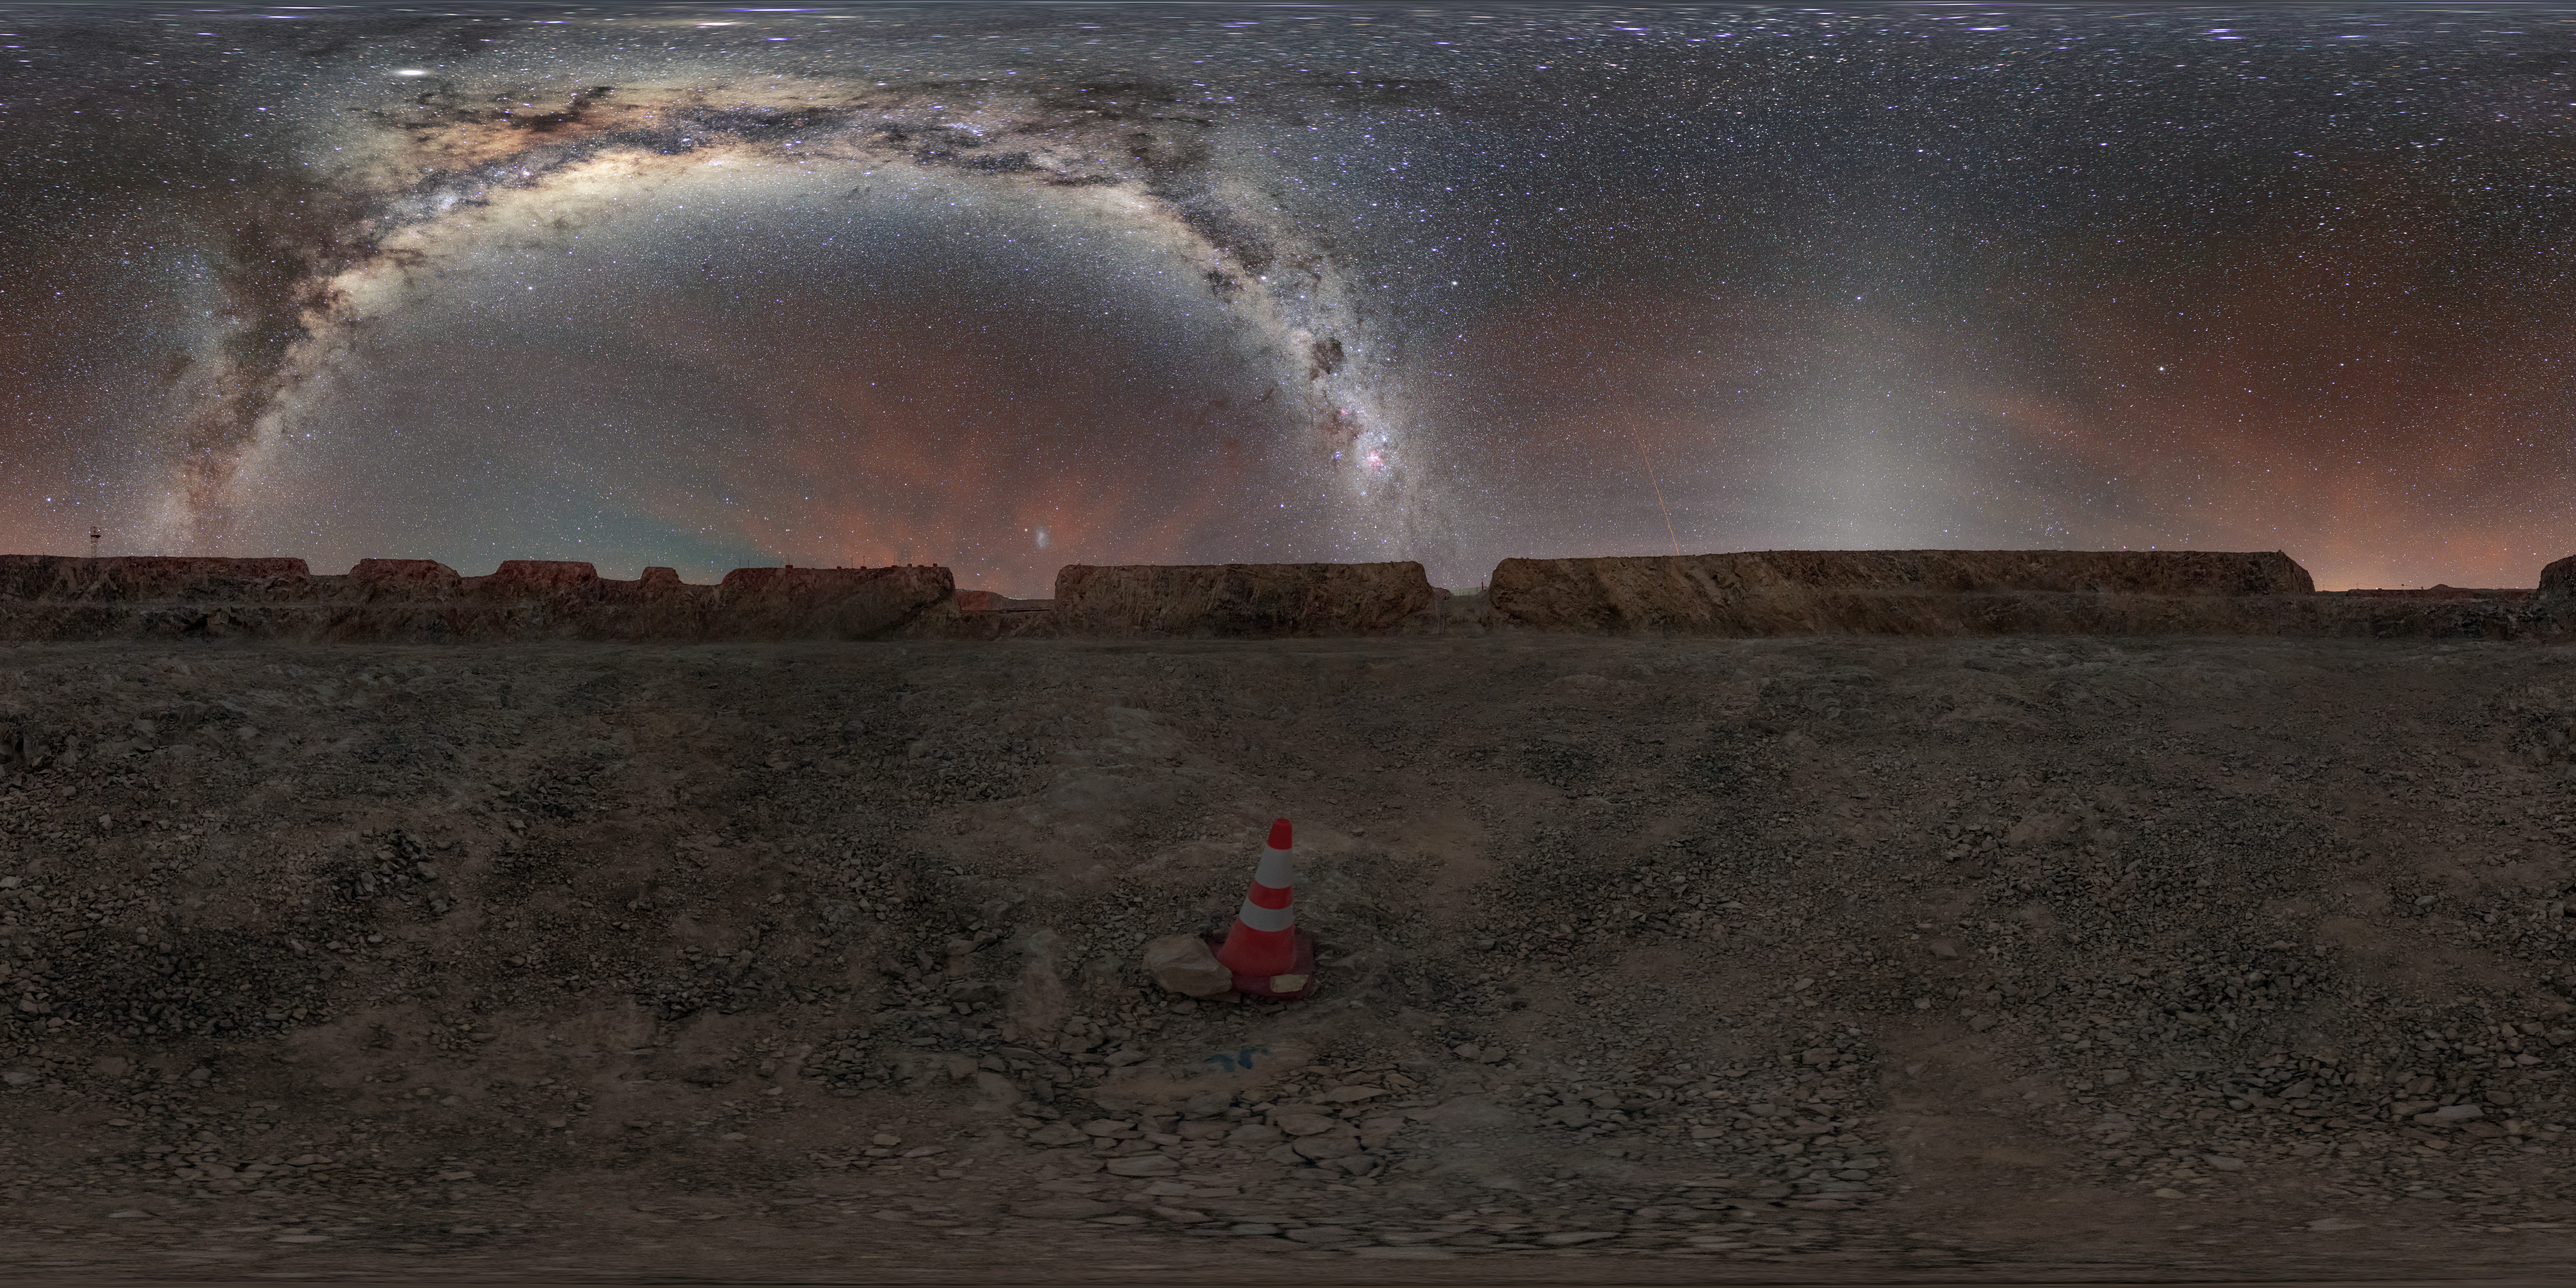

The Milky Way seen from Cerro Armazones

Located in the Atacama Desert in Chile, Cerro Armazones enables picturesque views of the Milky Way galaxy and the zodiacal light.

Credit: ESO/M. Zamani